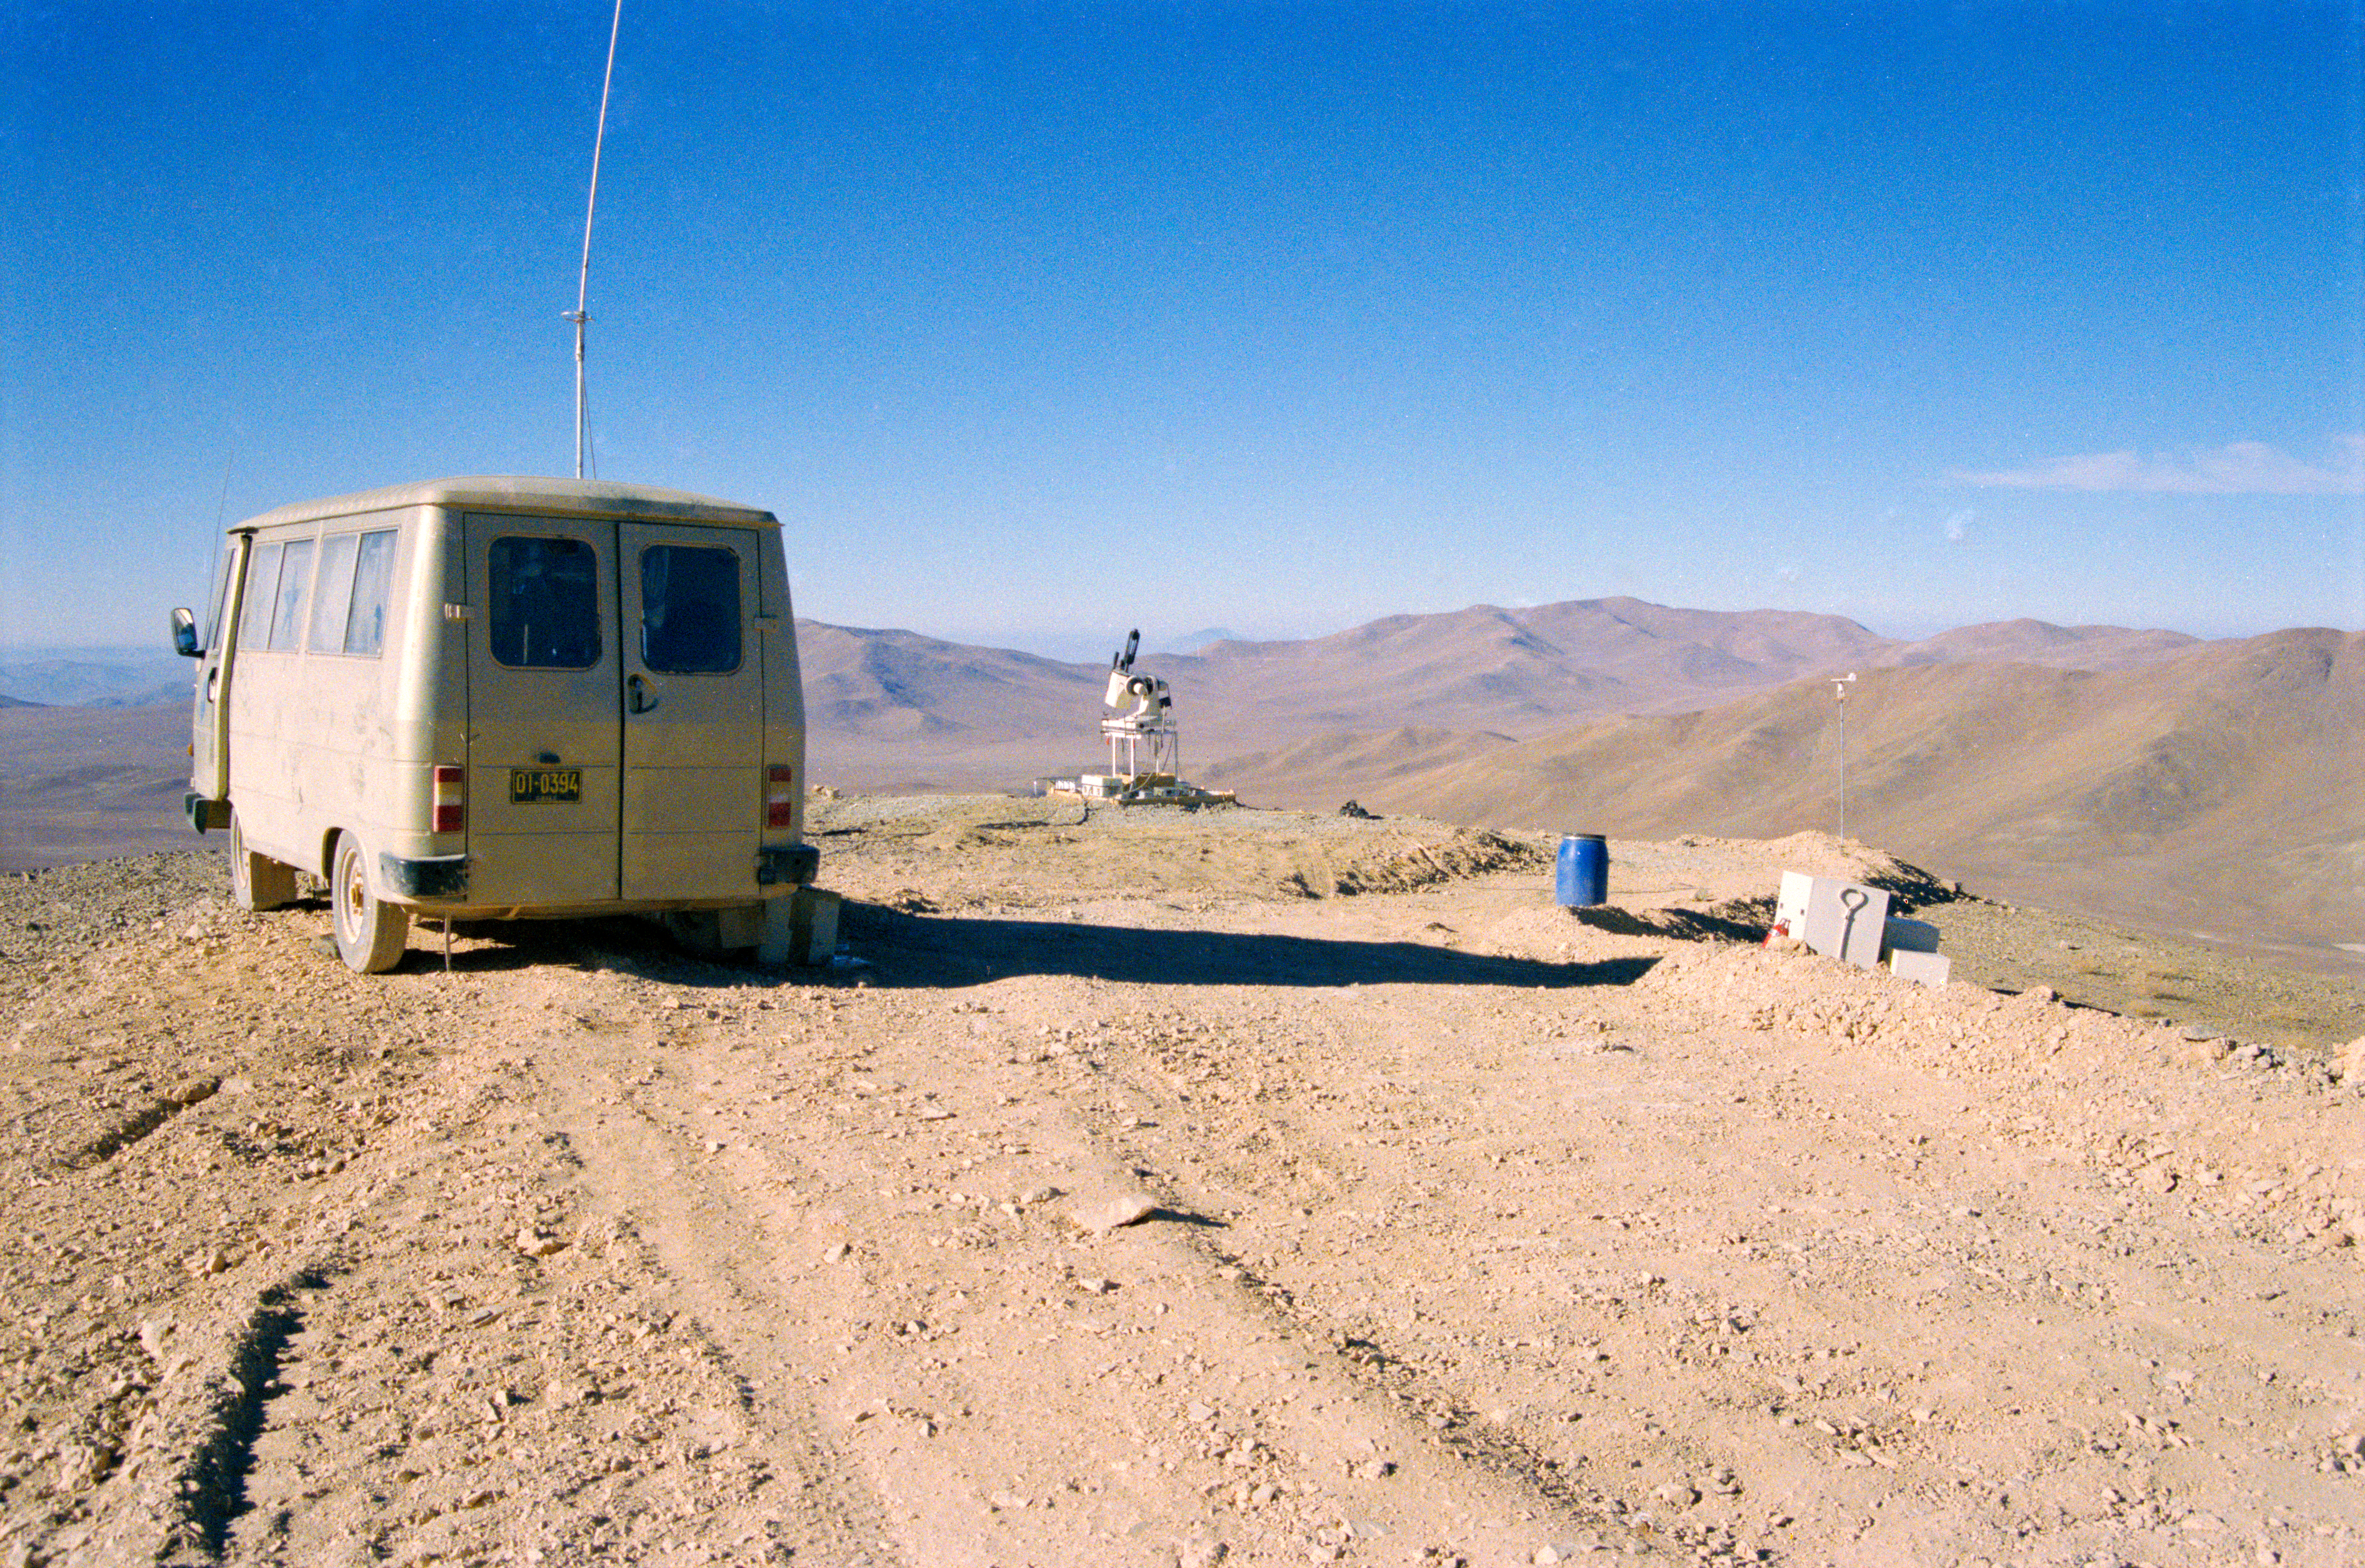

Site testing for the VLT on Armazones

Test equipment on top of Cerro Armazones during the VLT site testing in the late 1980s.

Credit: ESO/H-E. Schuster